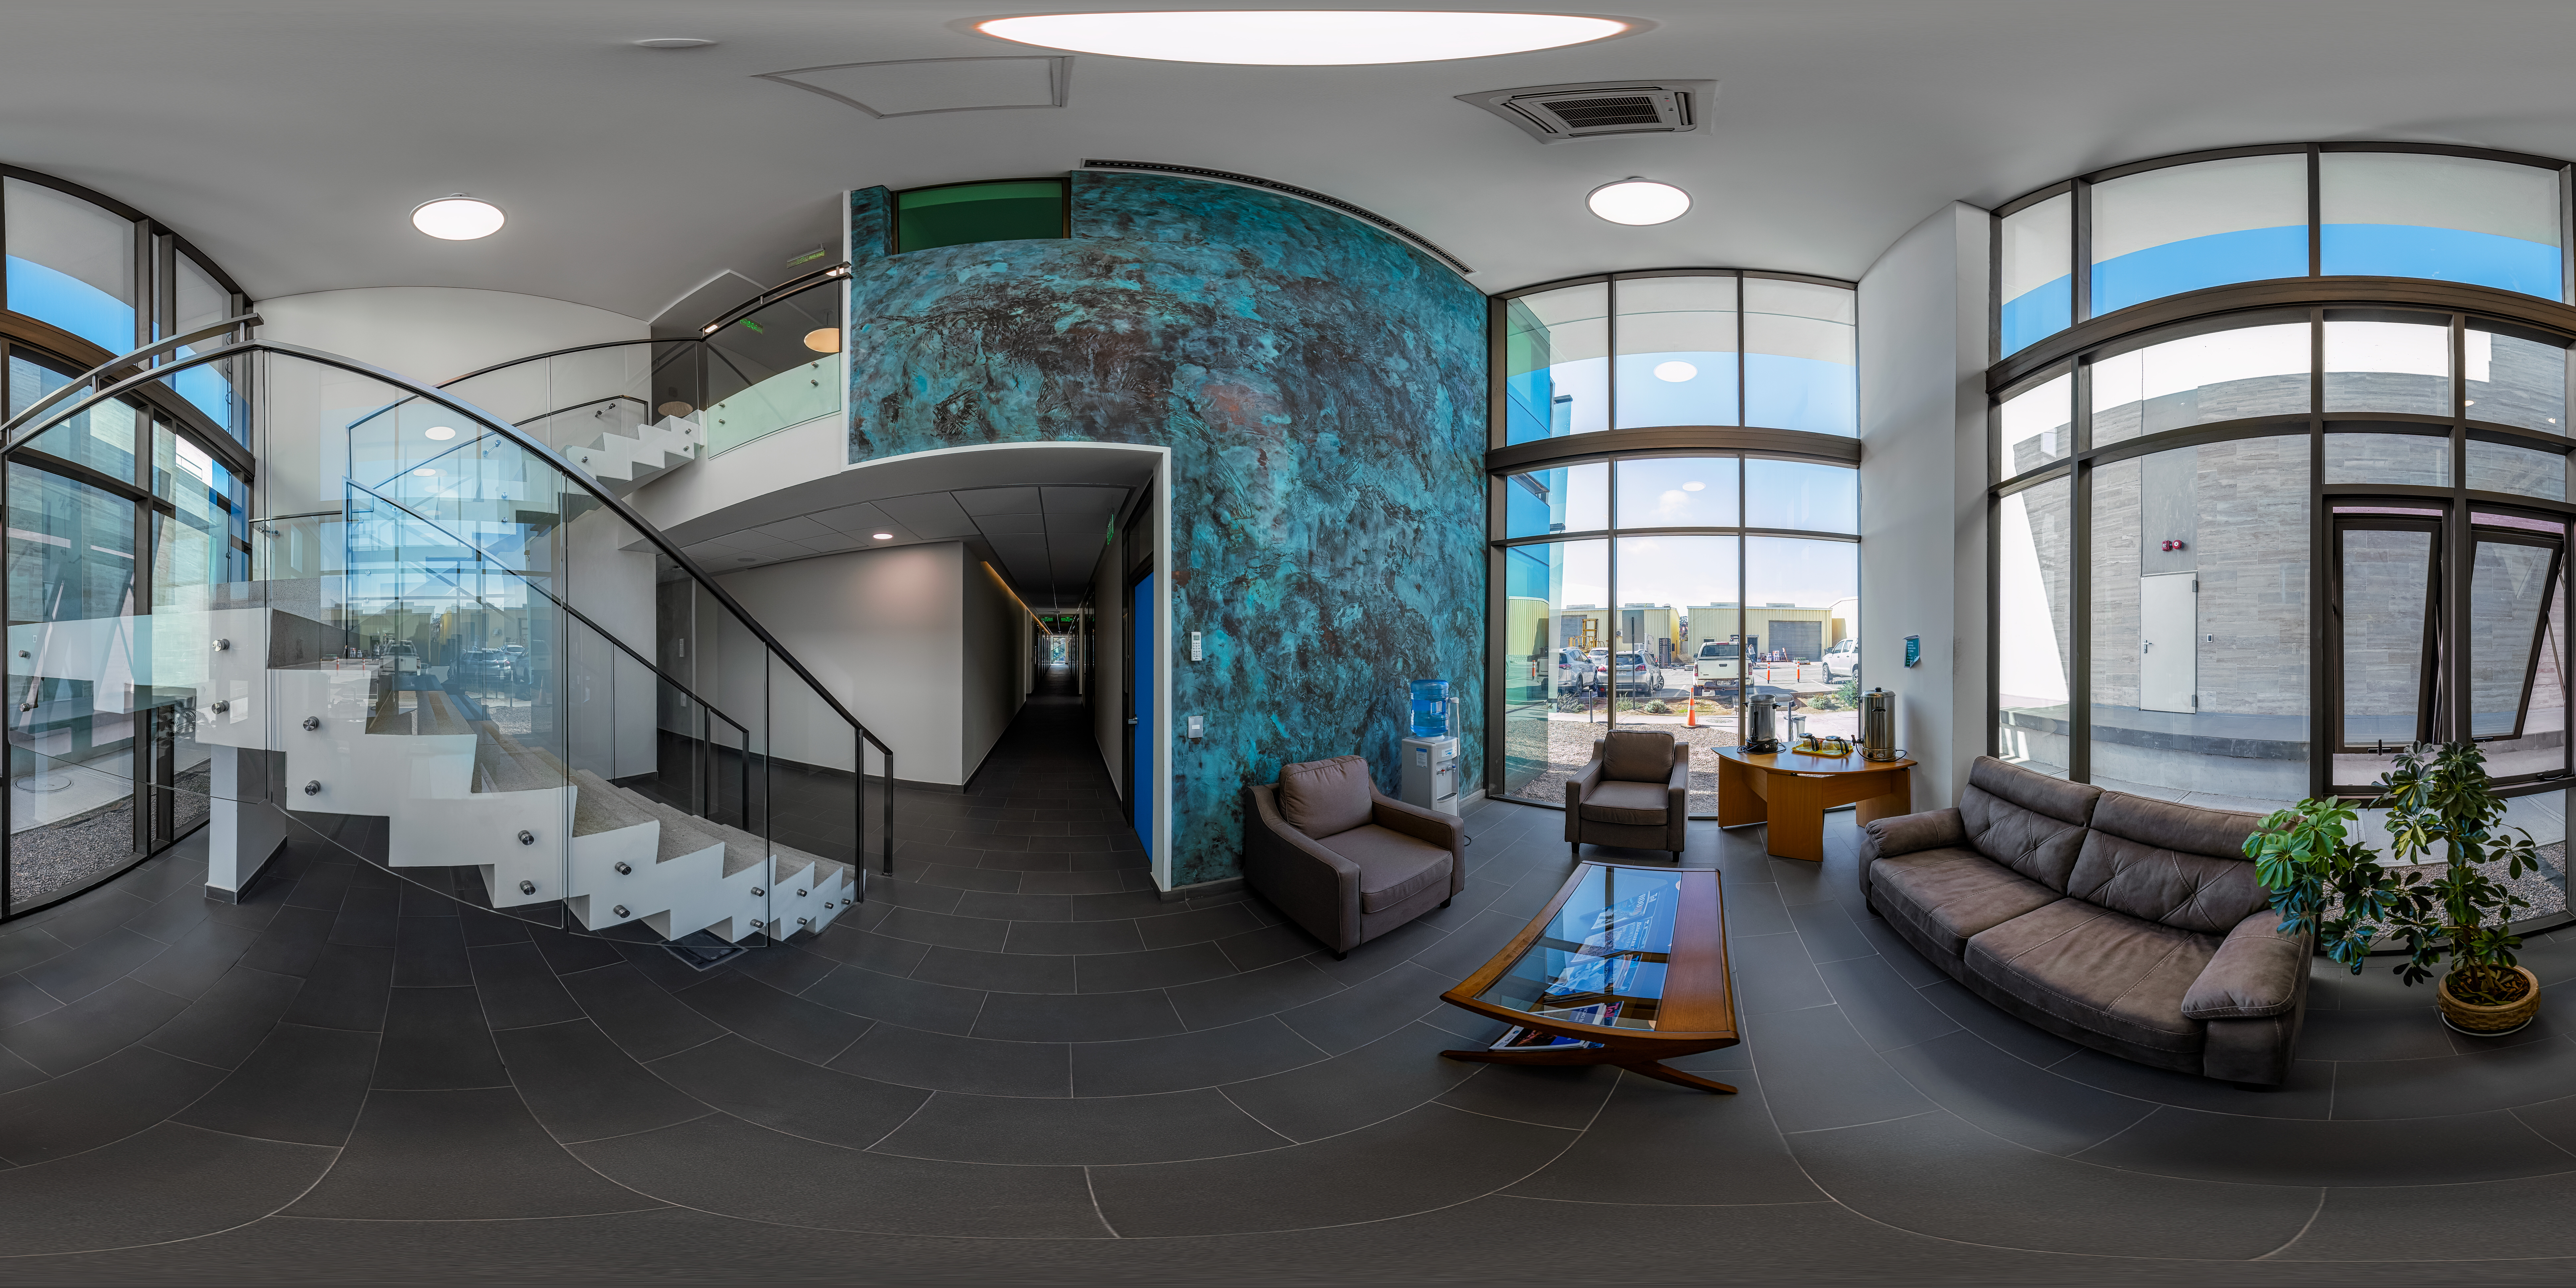

AURA Recinto Building B 360 Panorama

A 360 panorama view of the AURA Recinto Bulding B in La serena, Chile.

Credit: NOIRLab/NSF/AURA/P. Horálek